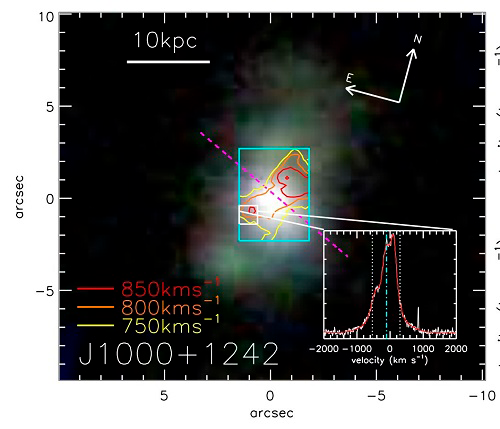

An example object from the GMOS observations

An example object from the GMOS observations. The background image is from the Sloan Digital Sky Survey. The cyan rectangle shows the GMOS field of view. The red/yellow contours show the distribution of high-‐velocity ionized gas. The inset shows an example oxygen emission-‐line profile ([O III]5007) that was used to trace the velocity of the gas.

Credit: International Gemini Observatory/NOIRLab/NSF/AURA